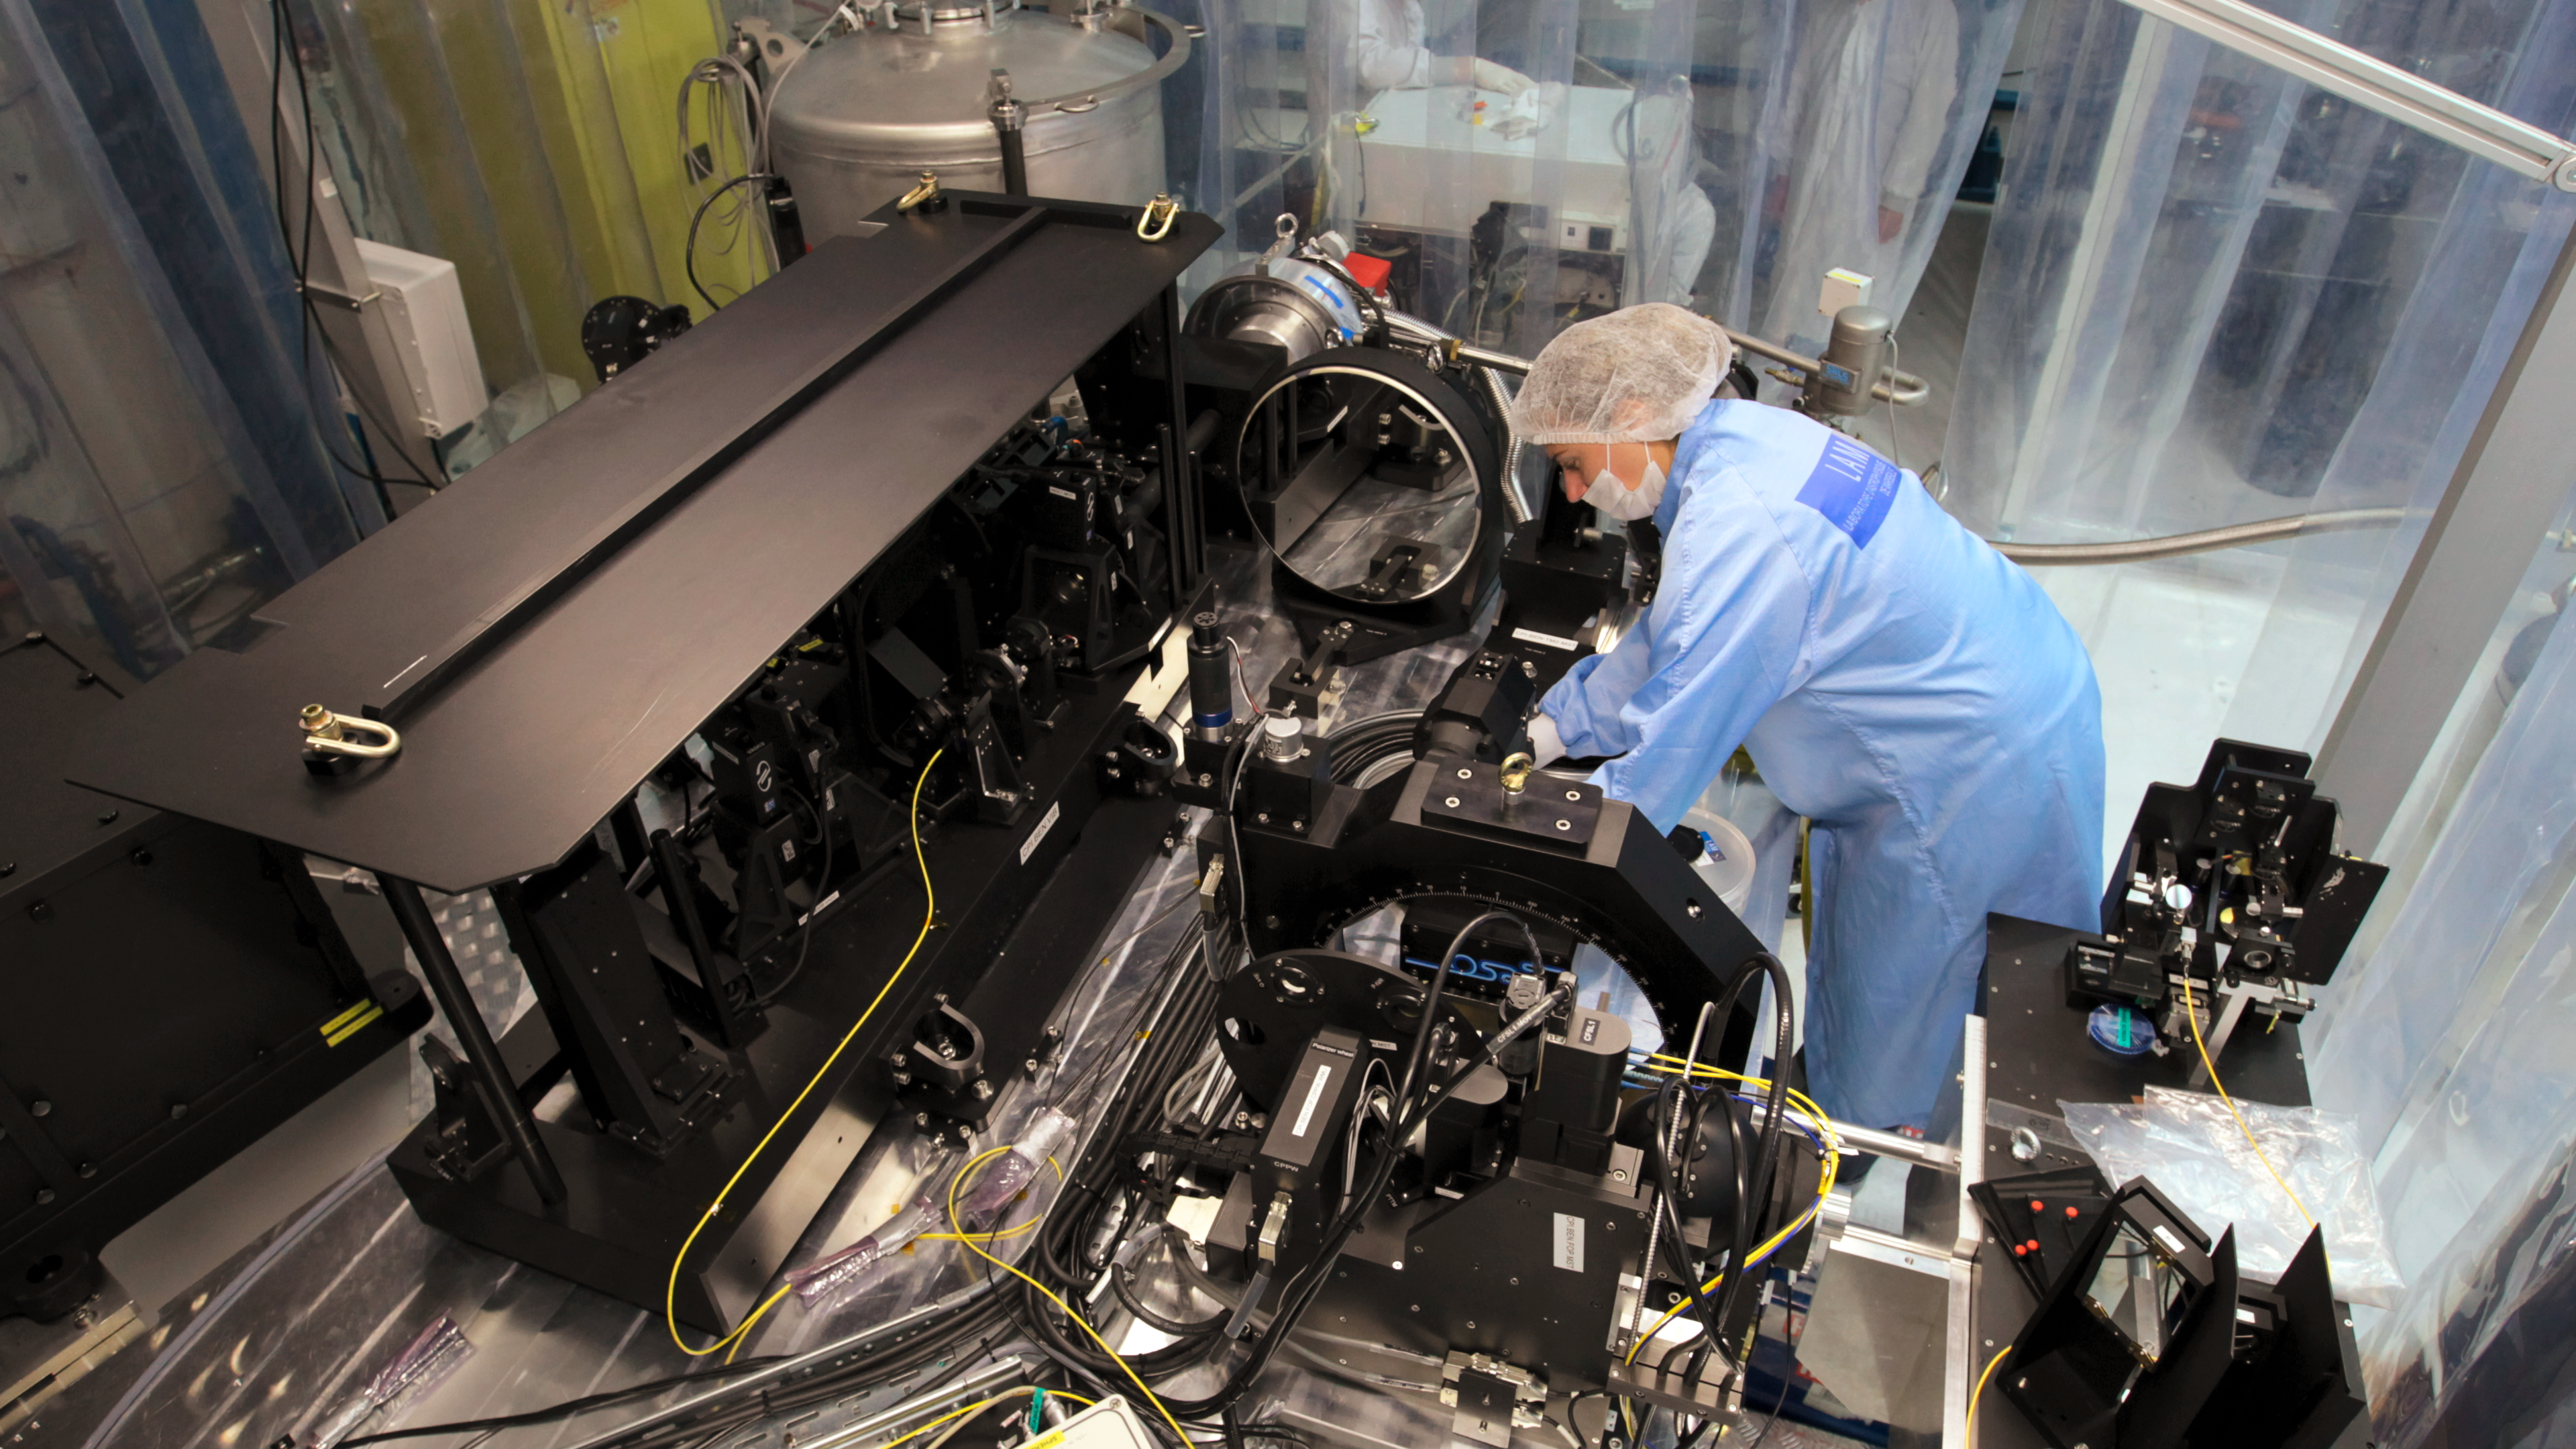

SPHERE being prepared for first light

An engineer is working on the complex optics and electronics of the SPHERE instrument, shortly before it was installed and achieved successful first light in May 2014.

Credit: ESO